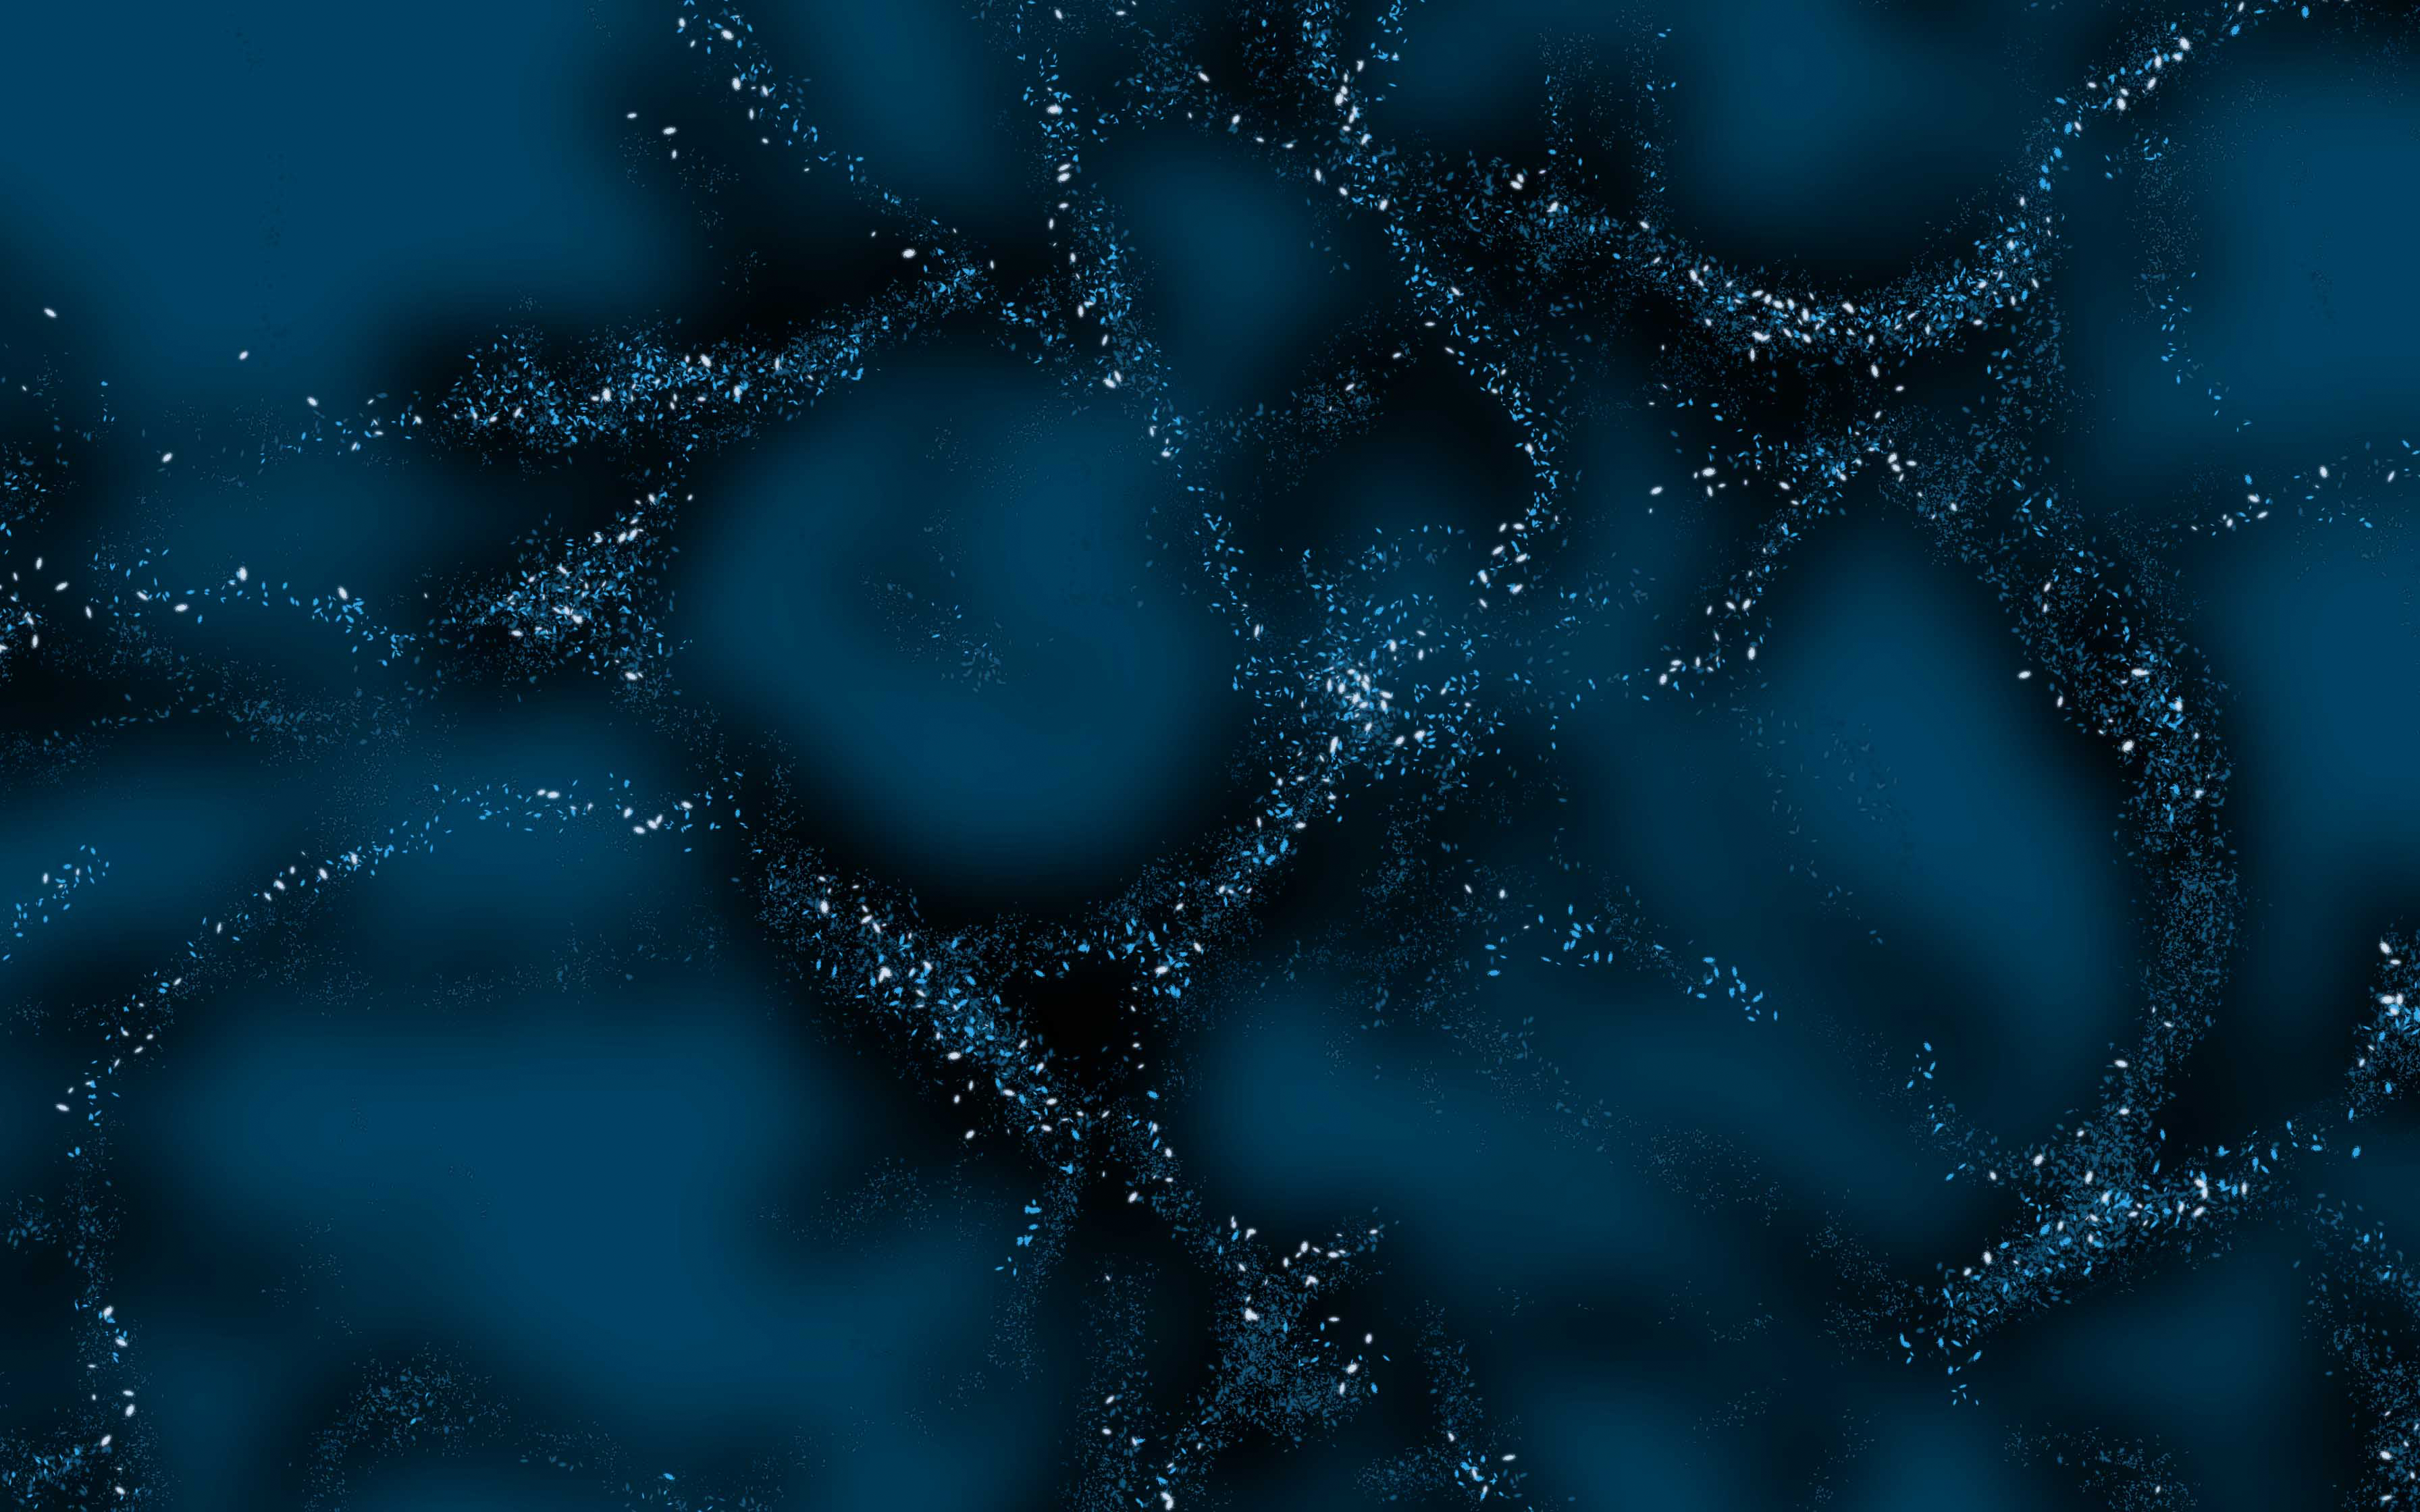

Dark matter illustration

This image is a creative illustration that shows what scientists call "The Large Scale Structure of the Universe." It is heavily influenced by dark matter, which which acts as the underlying scaffolding that attracts and draws together normal matter.

Credit: RubinObs/NOIRLab/SLAC/NSF/DOE/AURA/J. Pinto